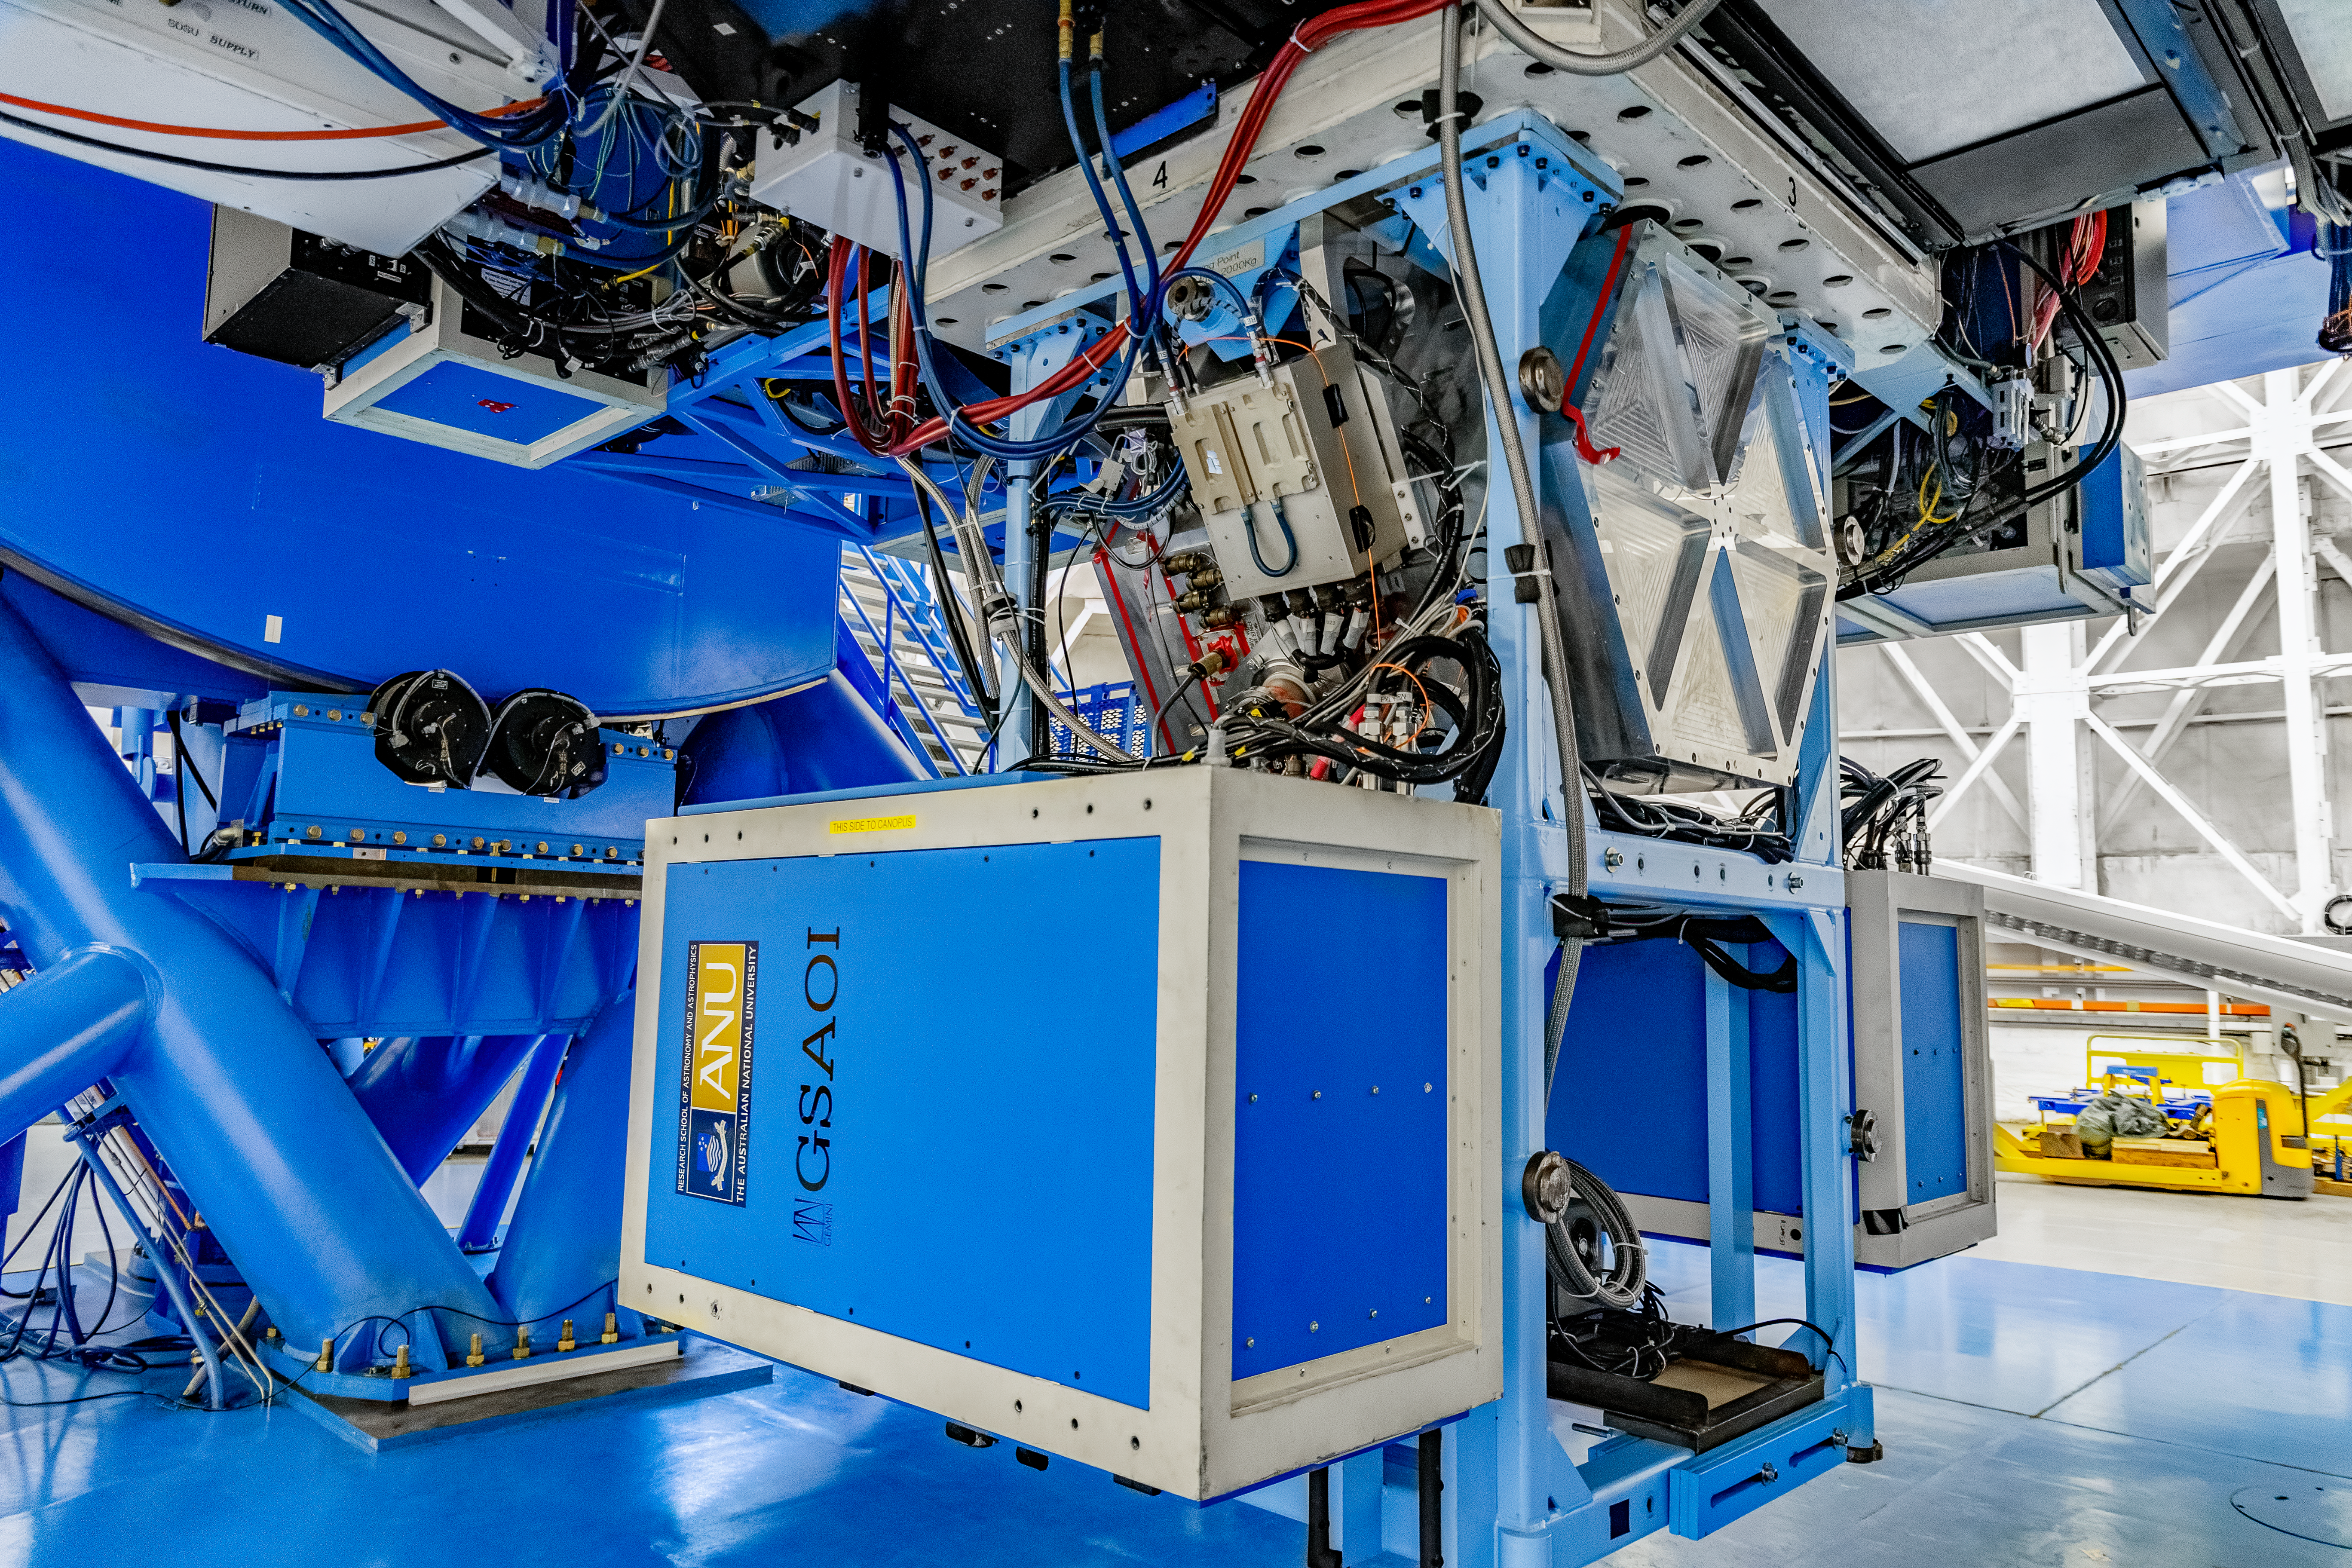

GSAOI

The Gemini South Adaptive Optics Imager (GSAOI) mounted on Gemini South on Cerro Pachón in Chile.

Credit: CTIO/NOIRLab/NSF/AURA/D. Munizaga